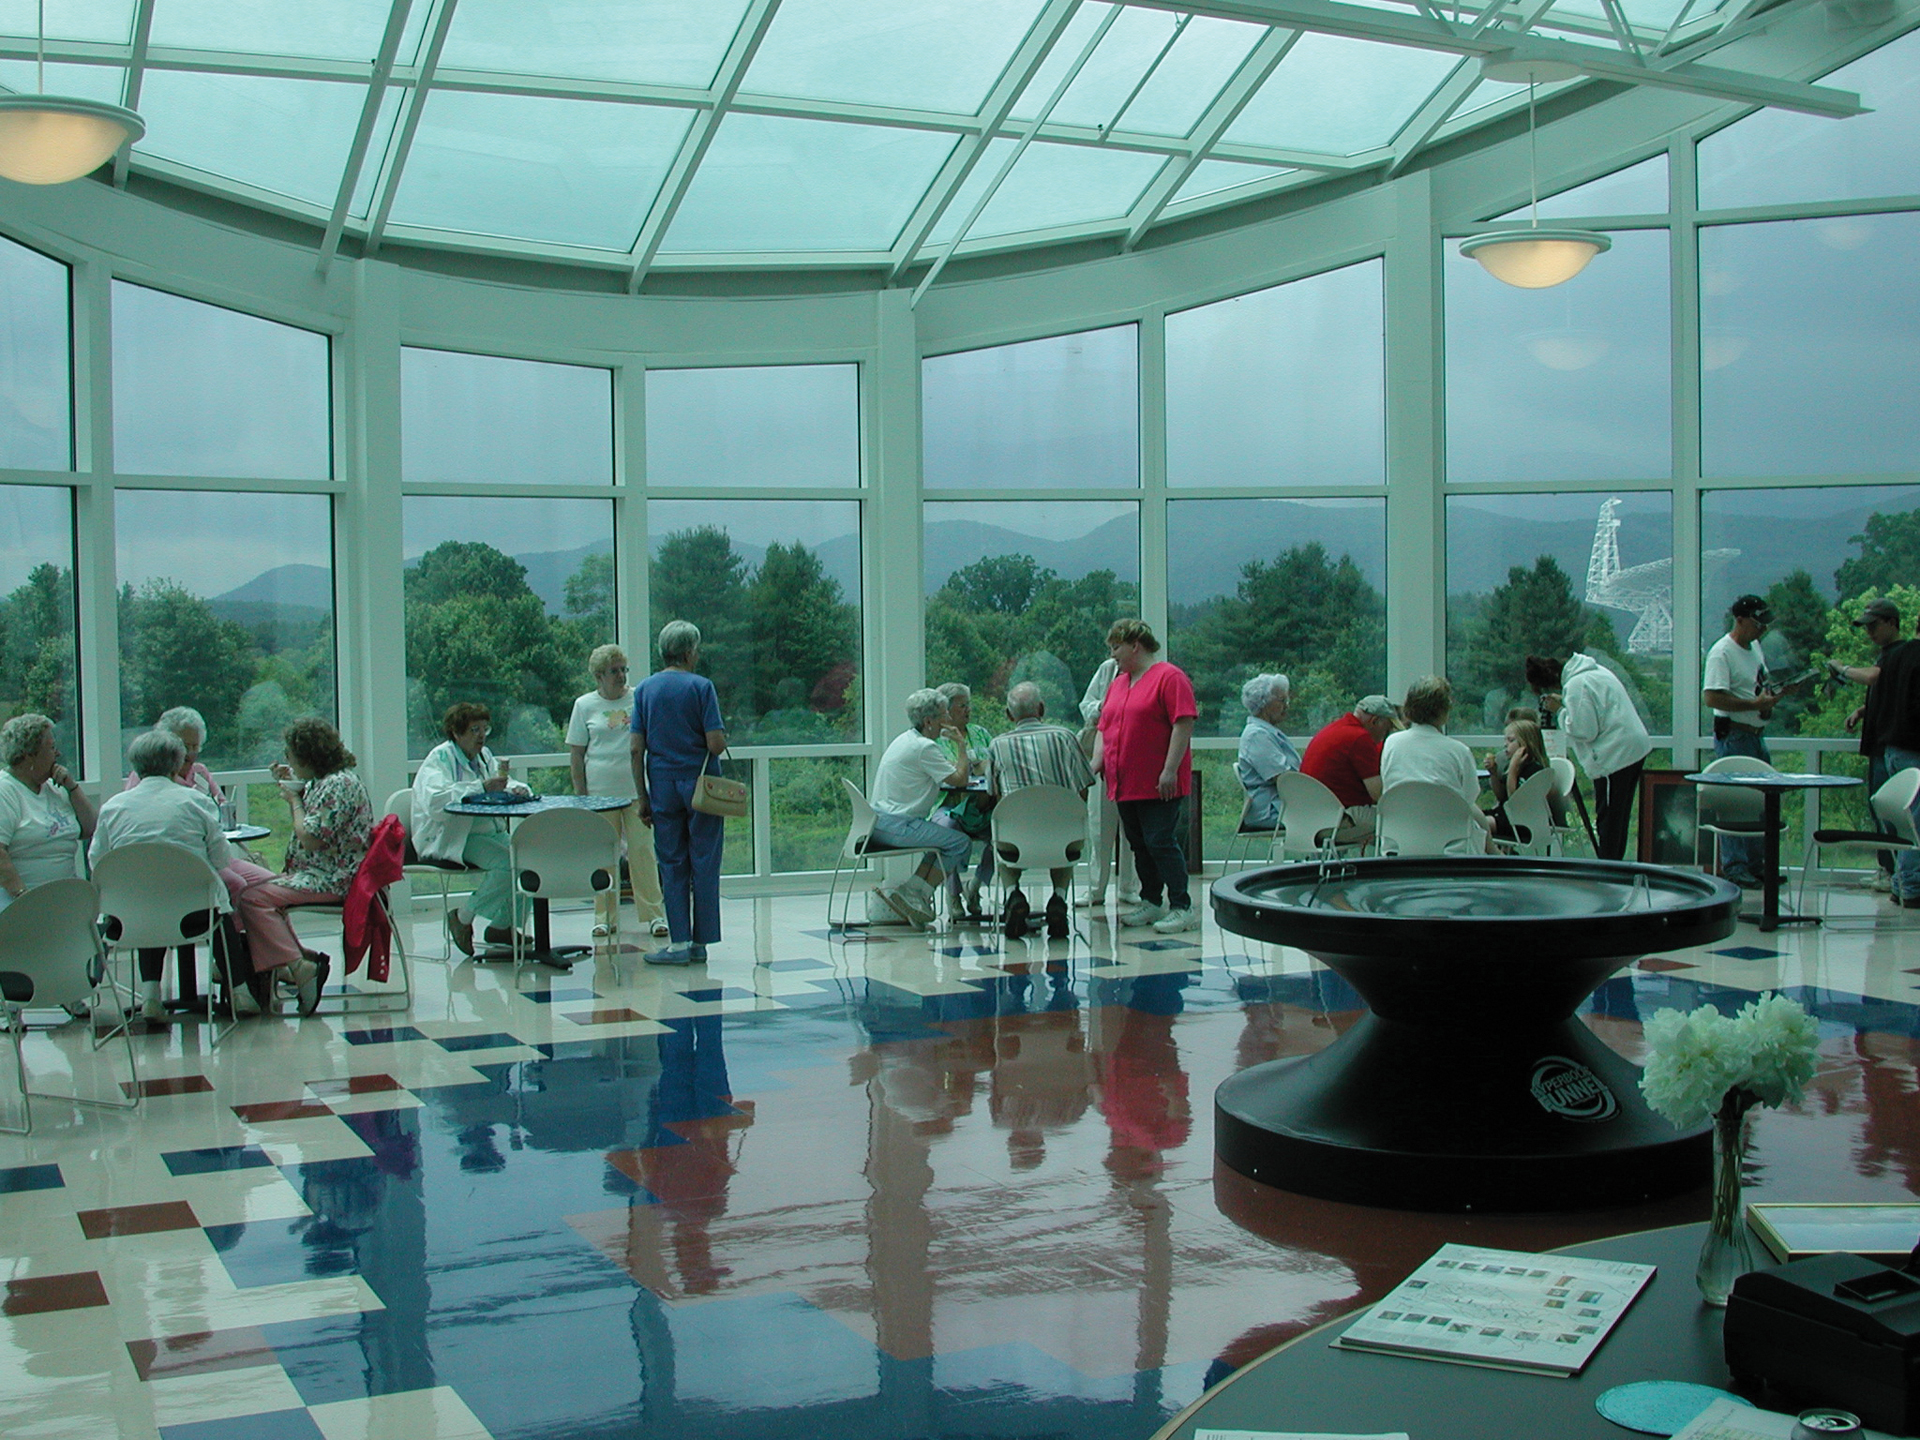

Atrium of the Green Bank Science Center

The Green Bank Science Center in West Virginia has a large glassed-in atrium that is used as seating for the cafeteria and for special events. The Green Bank Telescope (GBT) is the star of the gorgeous view.

Credit: NRAO/AUI/NSF